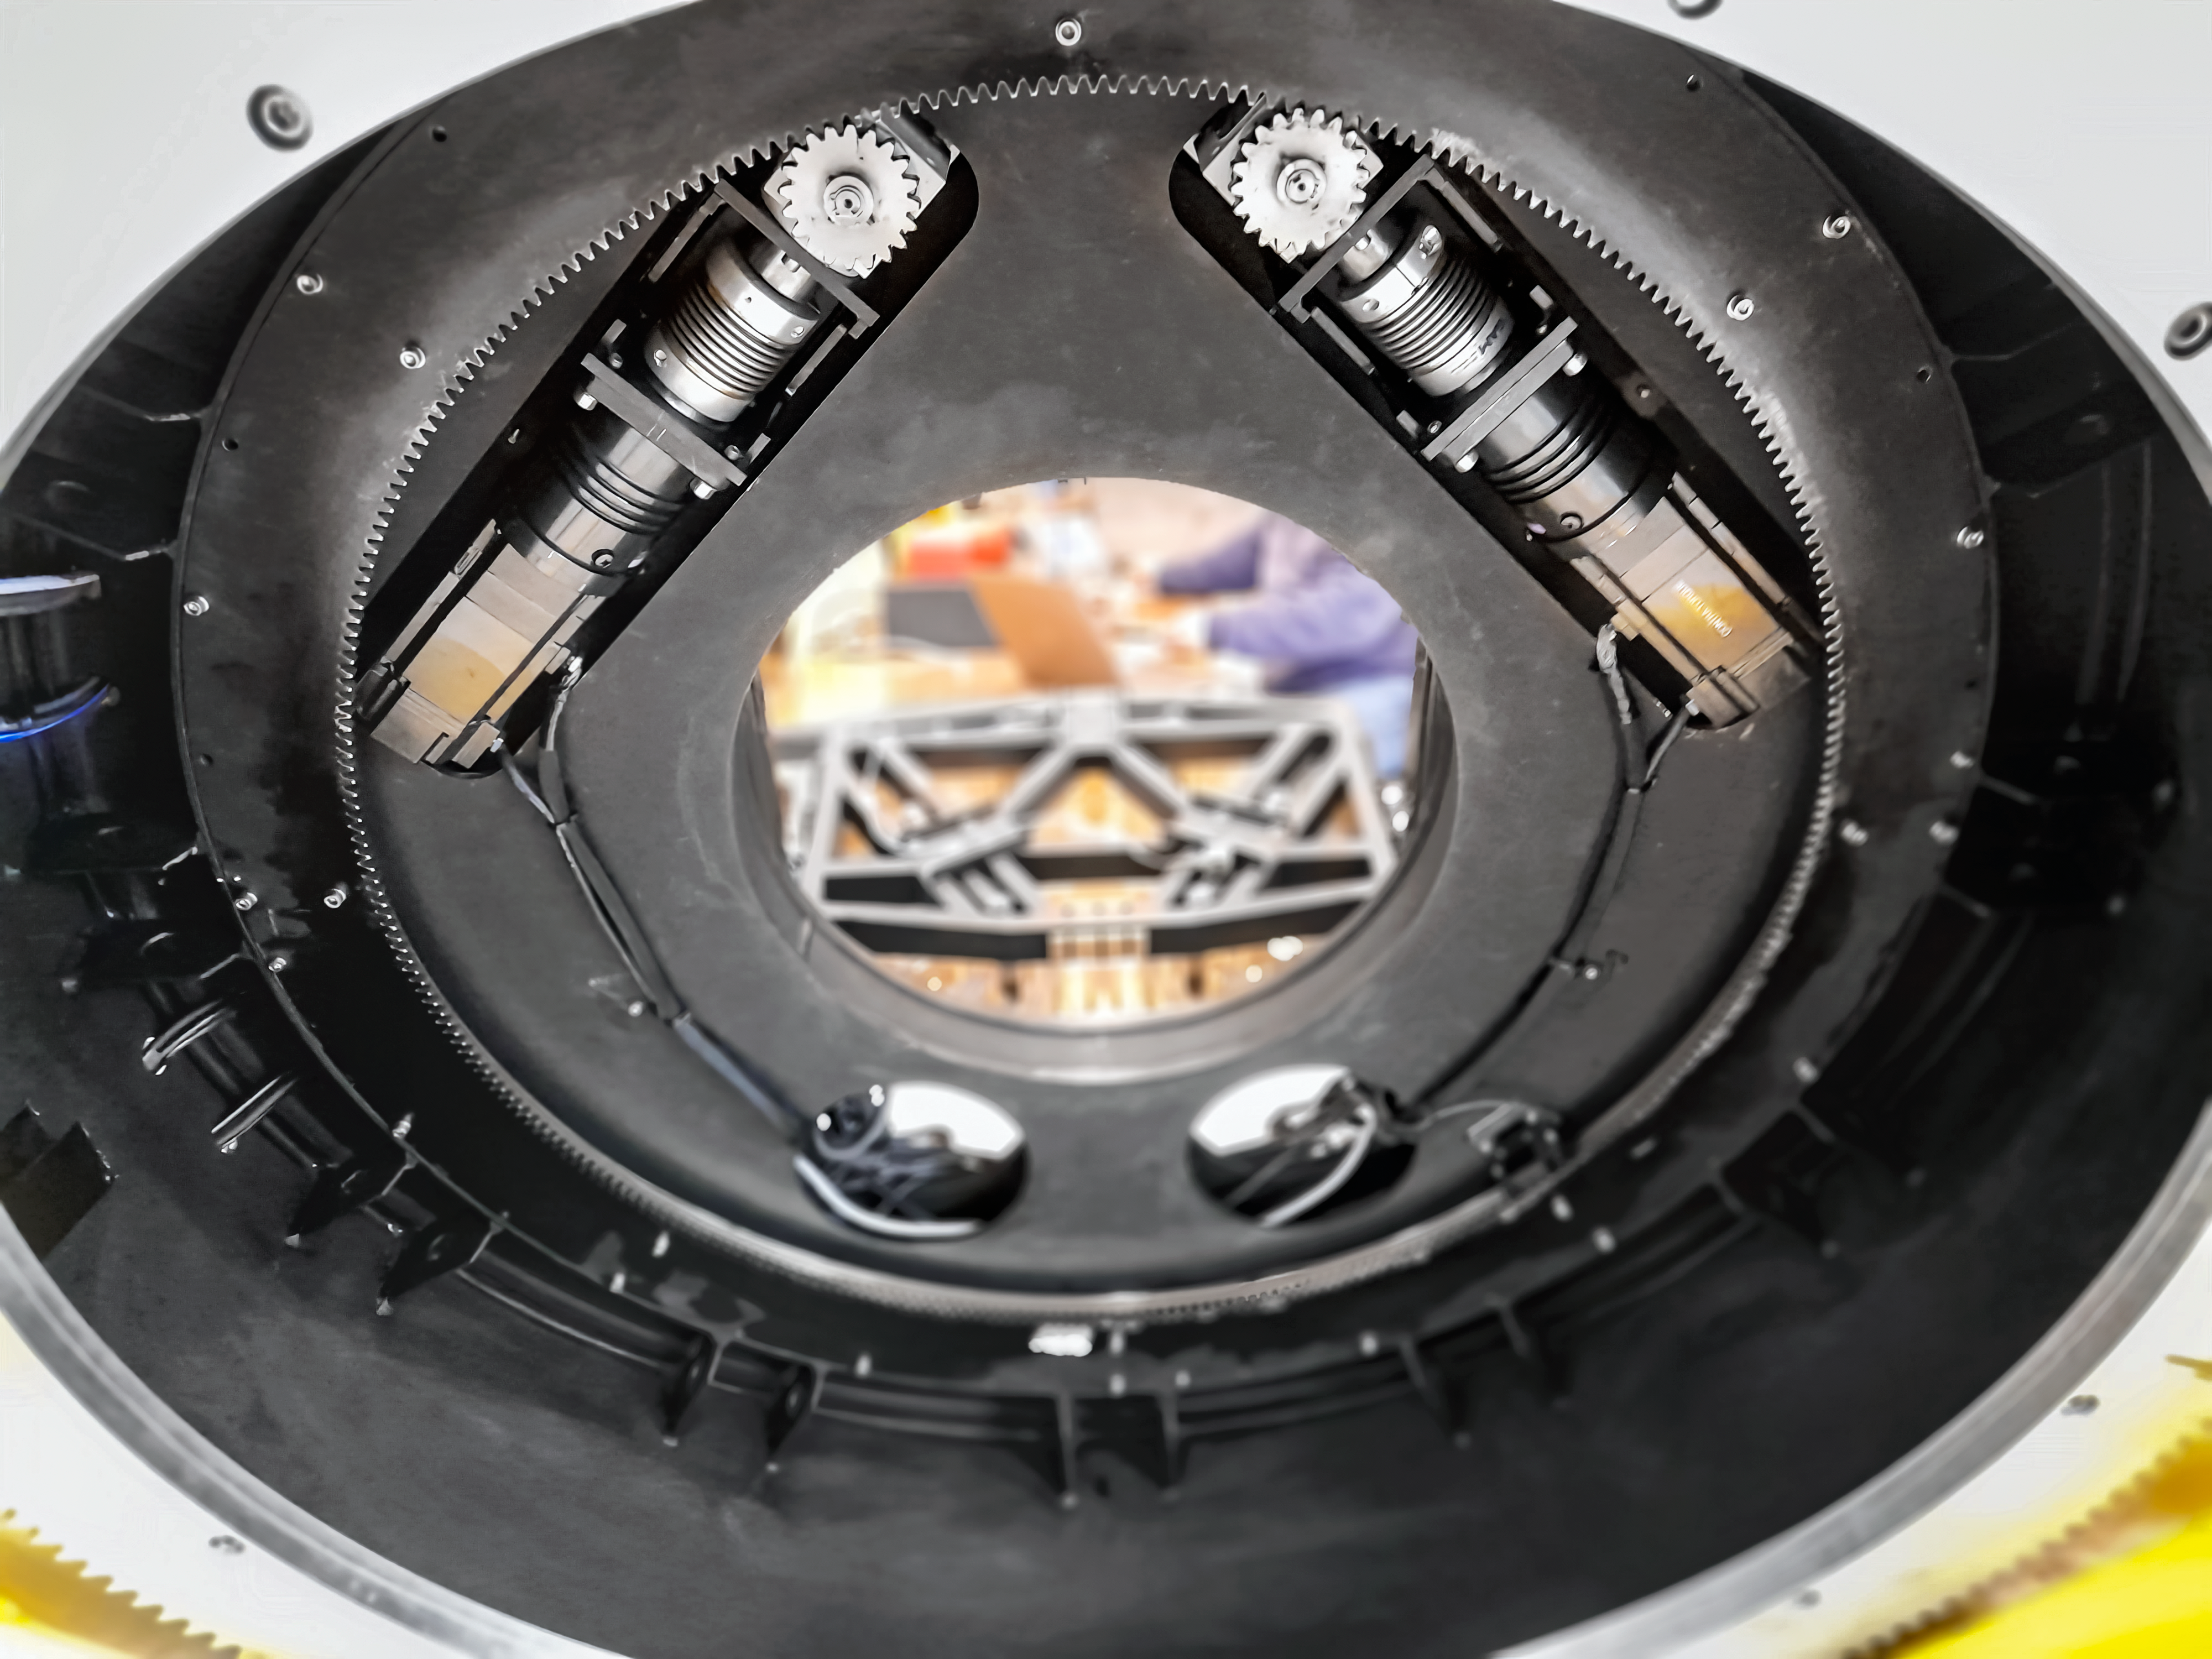

Gemini South Science Fold Mirror Rotary Table

The rotary table mechanism of the Gemini South Science Fold Mirror during the maintenance shutdown.

Credit: NOIRLab/NSF/AURA